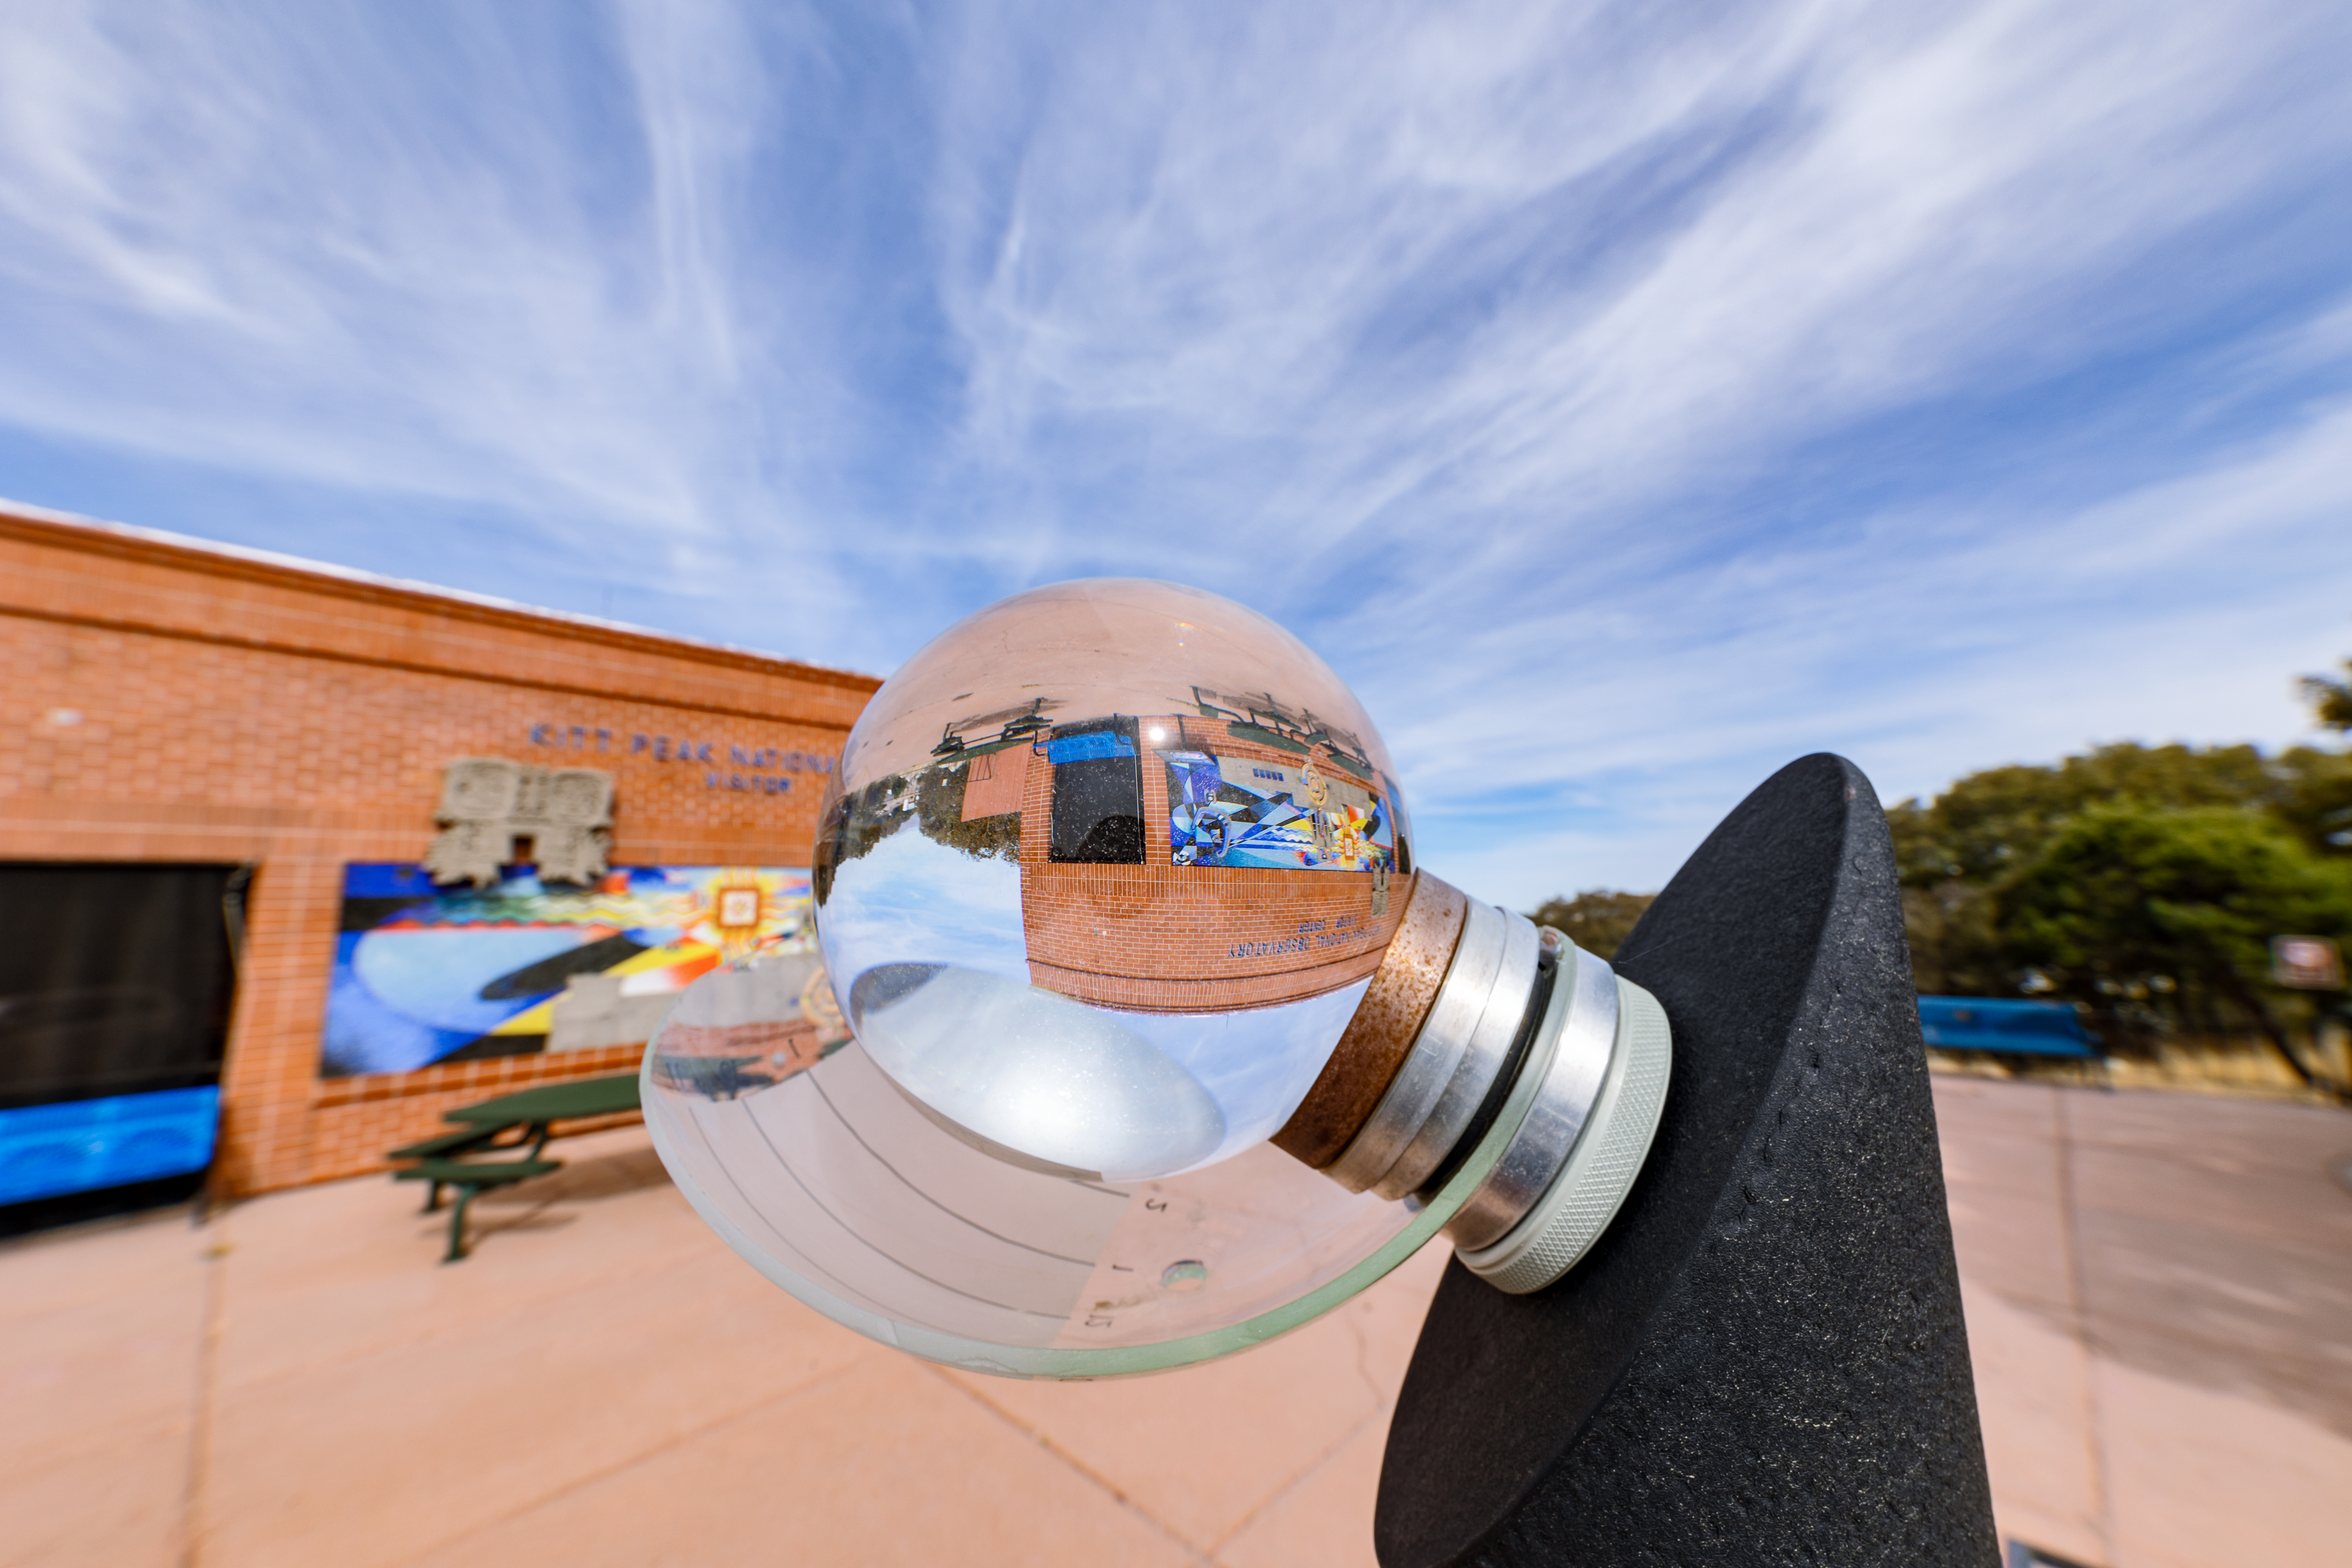

KPNO Visitor Center

An image of the Kitt Peak National Observatory Visitor Center in Arizona warped through the optics of a glass-like globe.

Credit: KPNO/NOIRLab/NSF/AURA/T. Slovinský